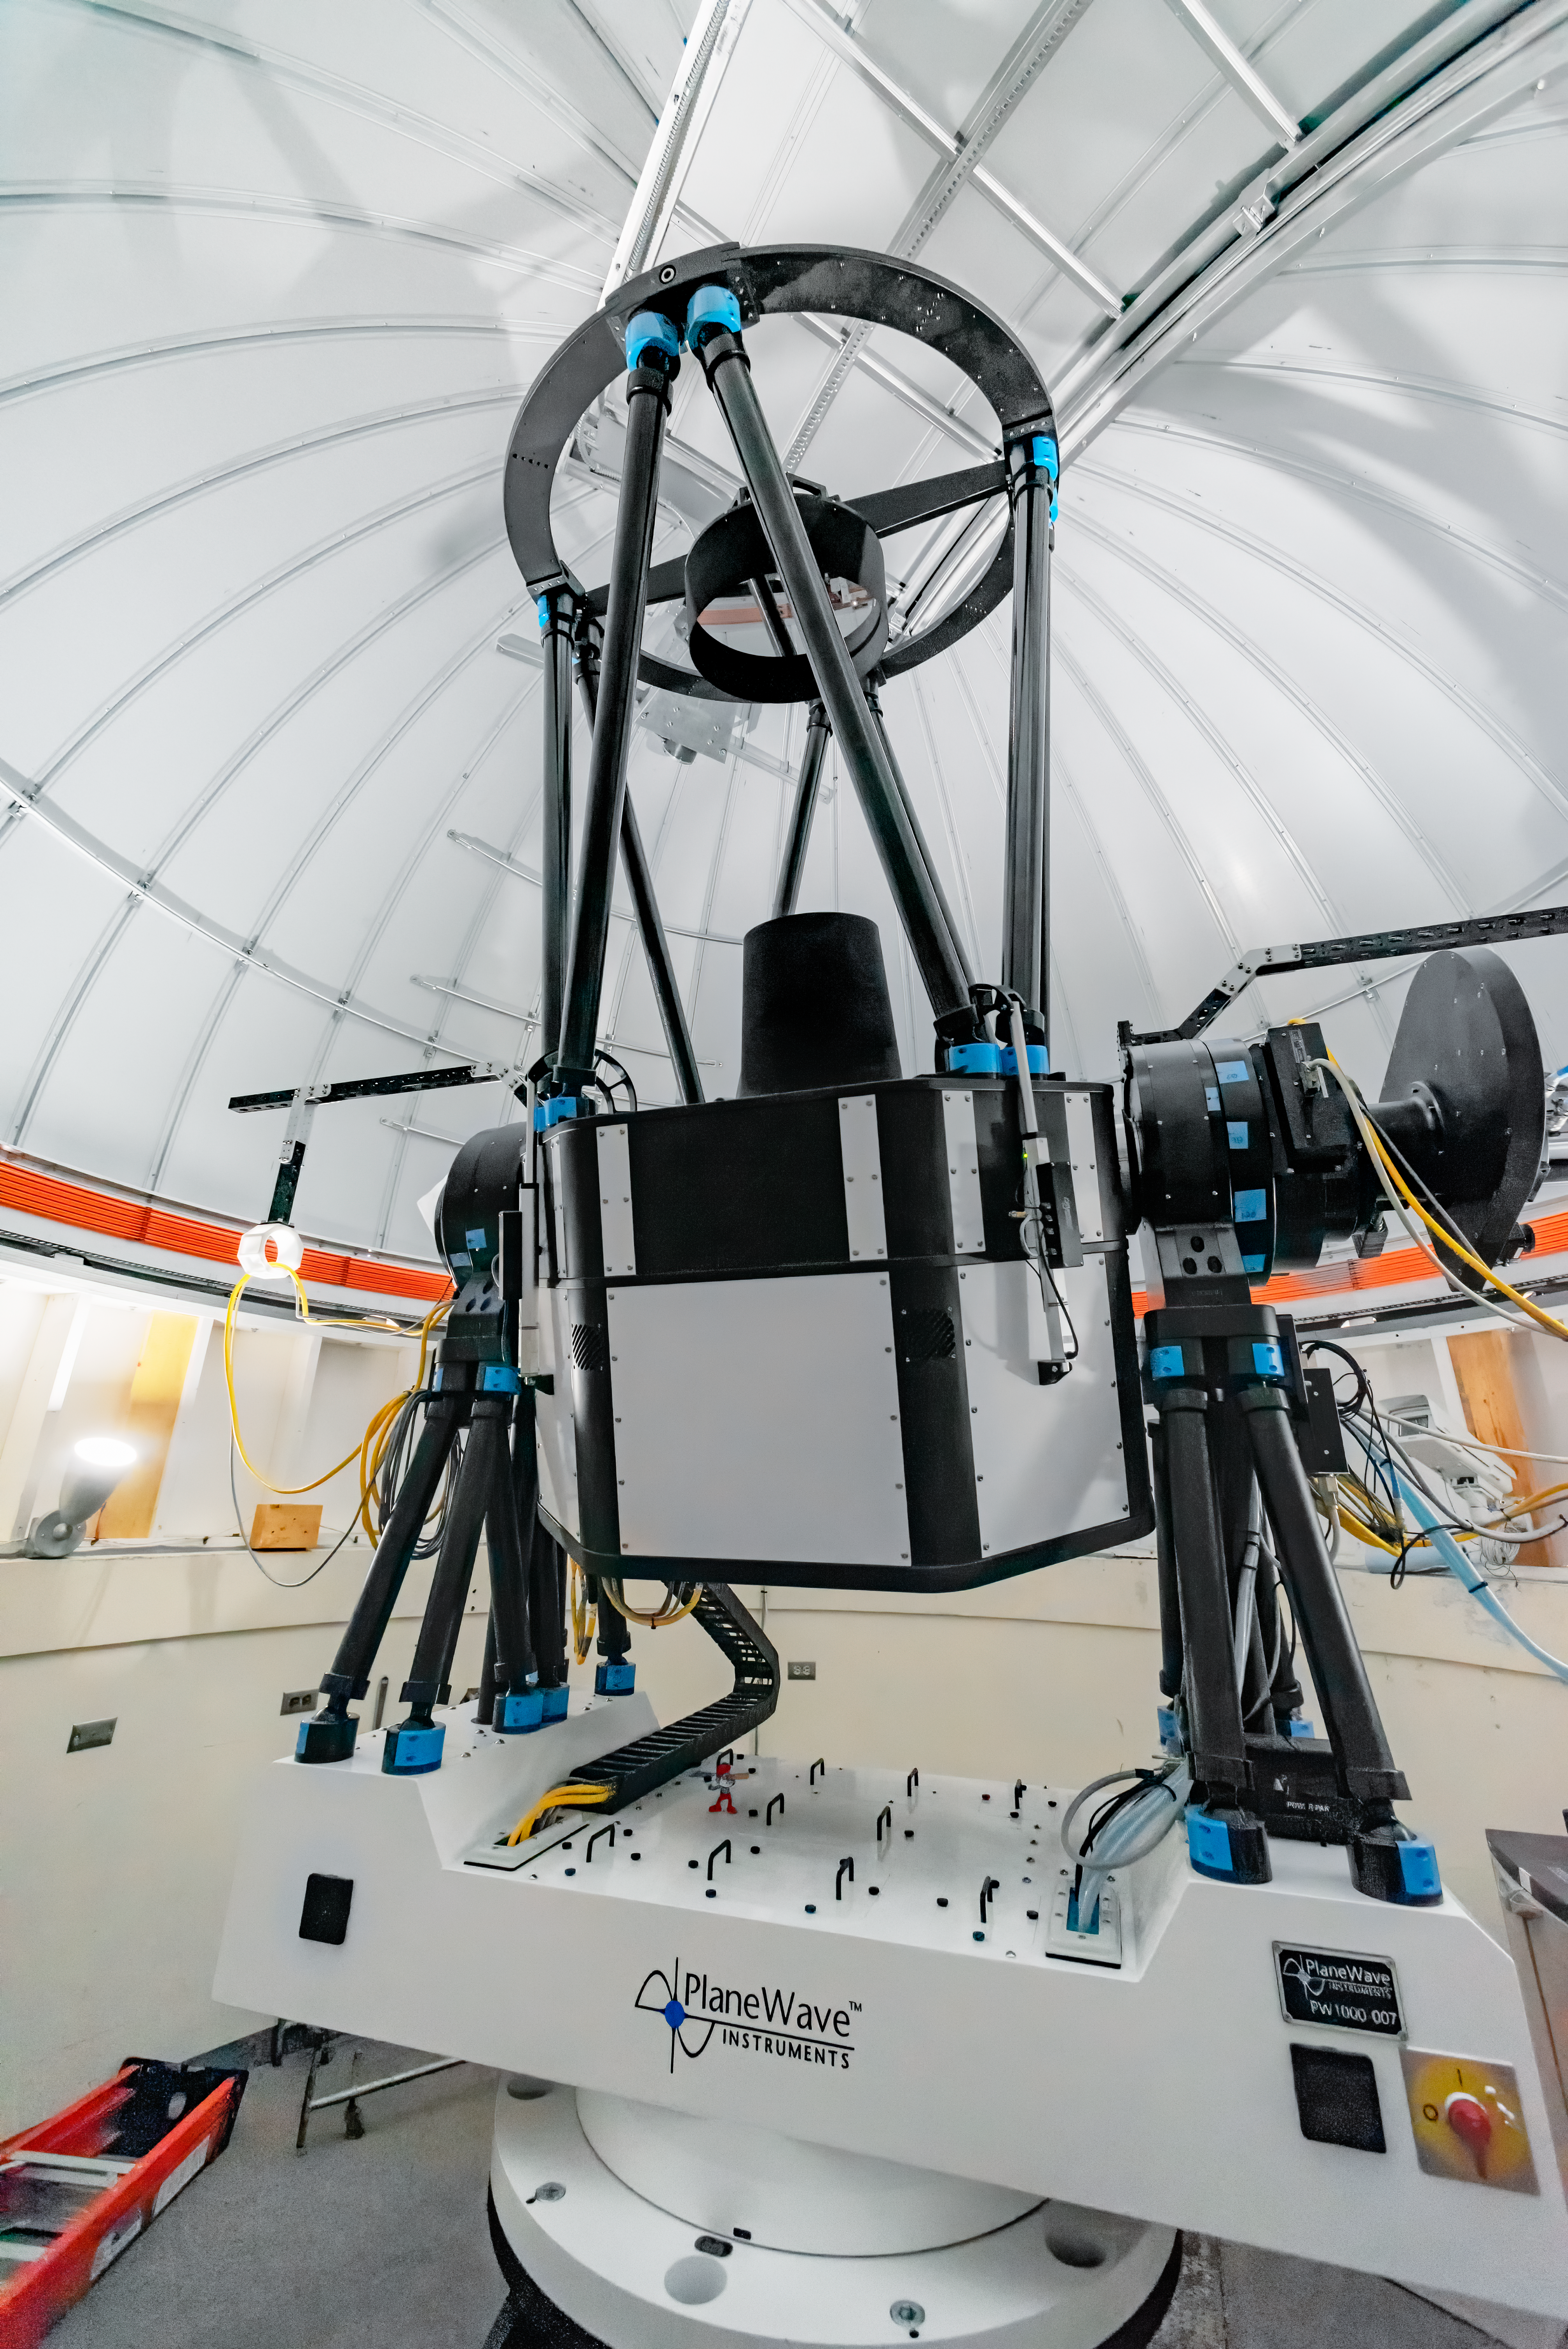

USNO Deep South Telescope

Built by the US Naval Observatory, the 1-meter USNO Deep South Telescope is located at Cerro Tololo Inter-American Observatory in Chile.

Credit: CTIO/NOIRLab/NSF/AURA